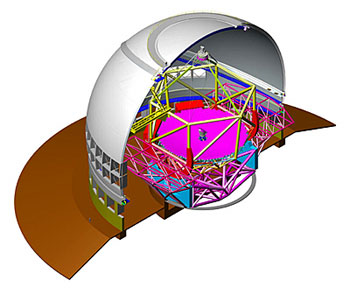

Debut of Thirty Meter Telescope “Newscast”

Credit: NOIRLab